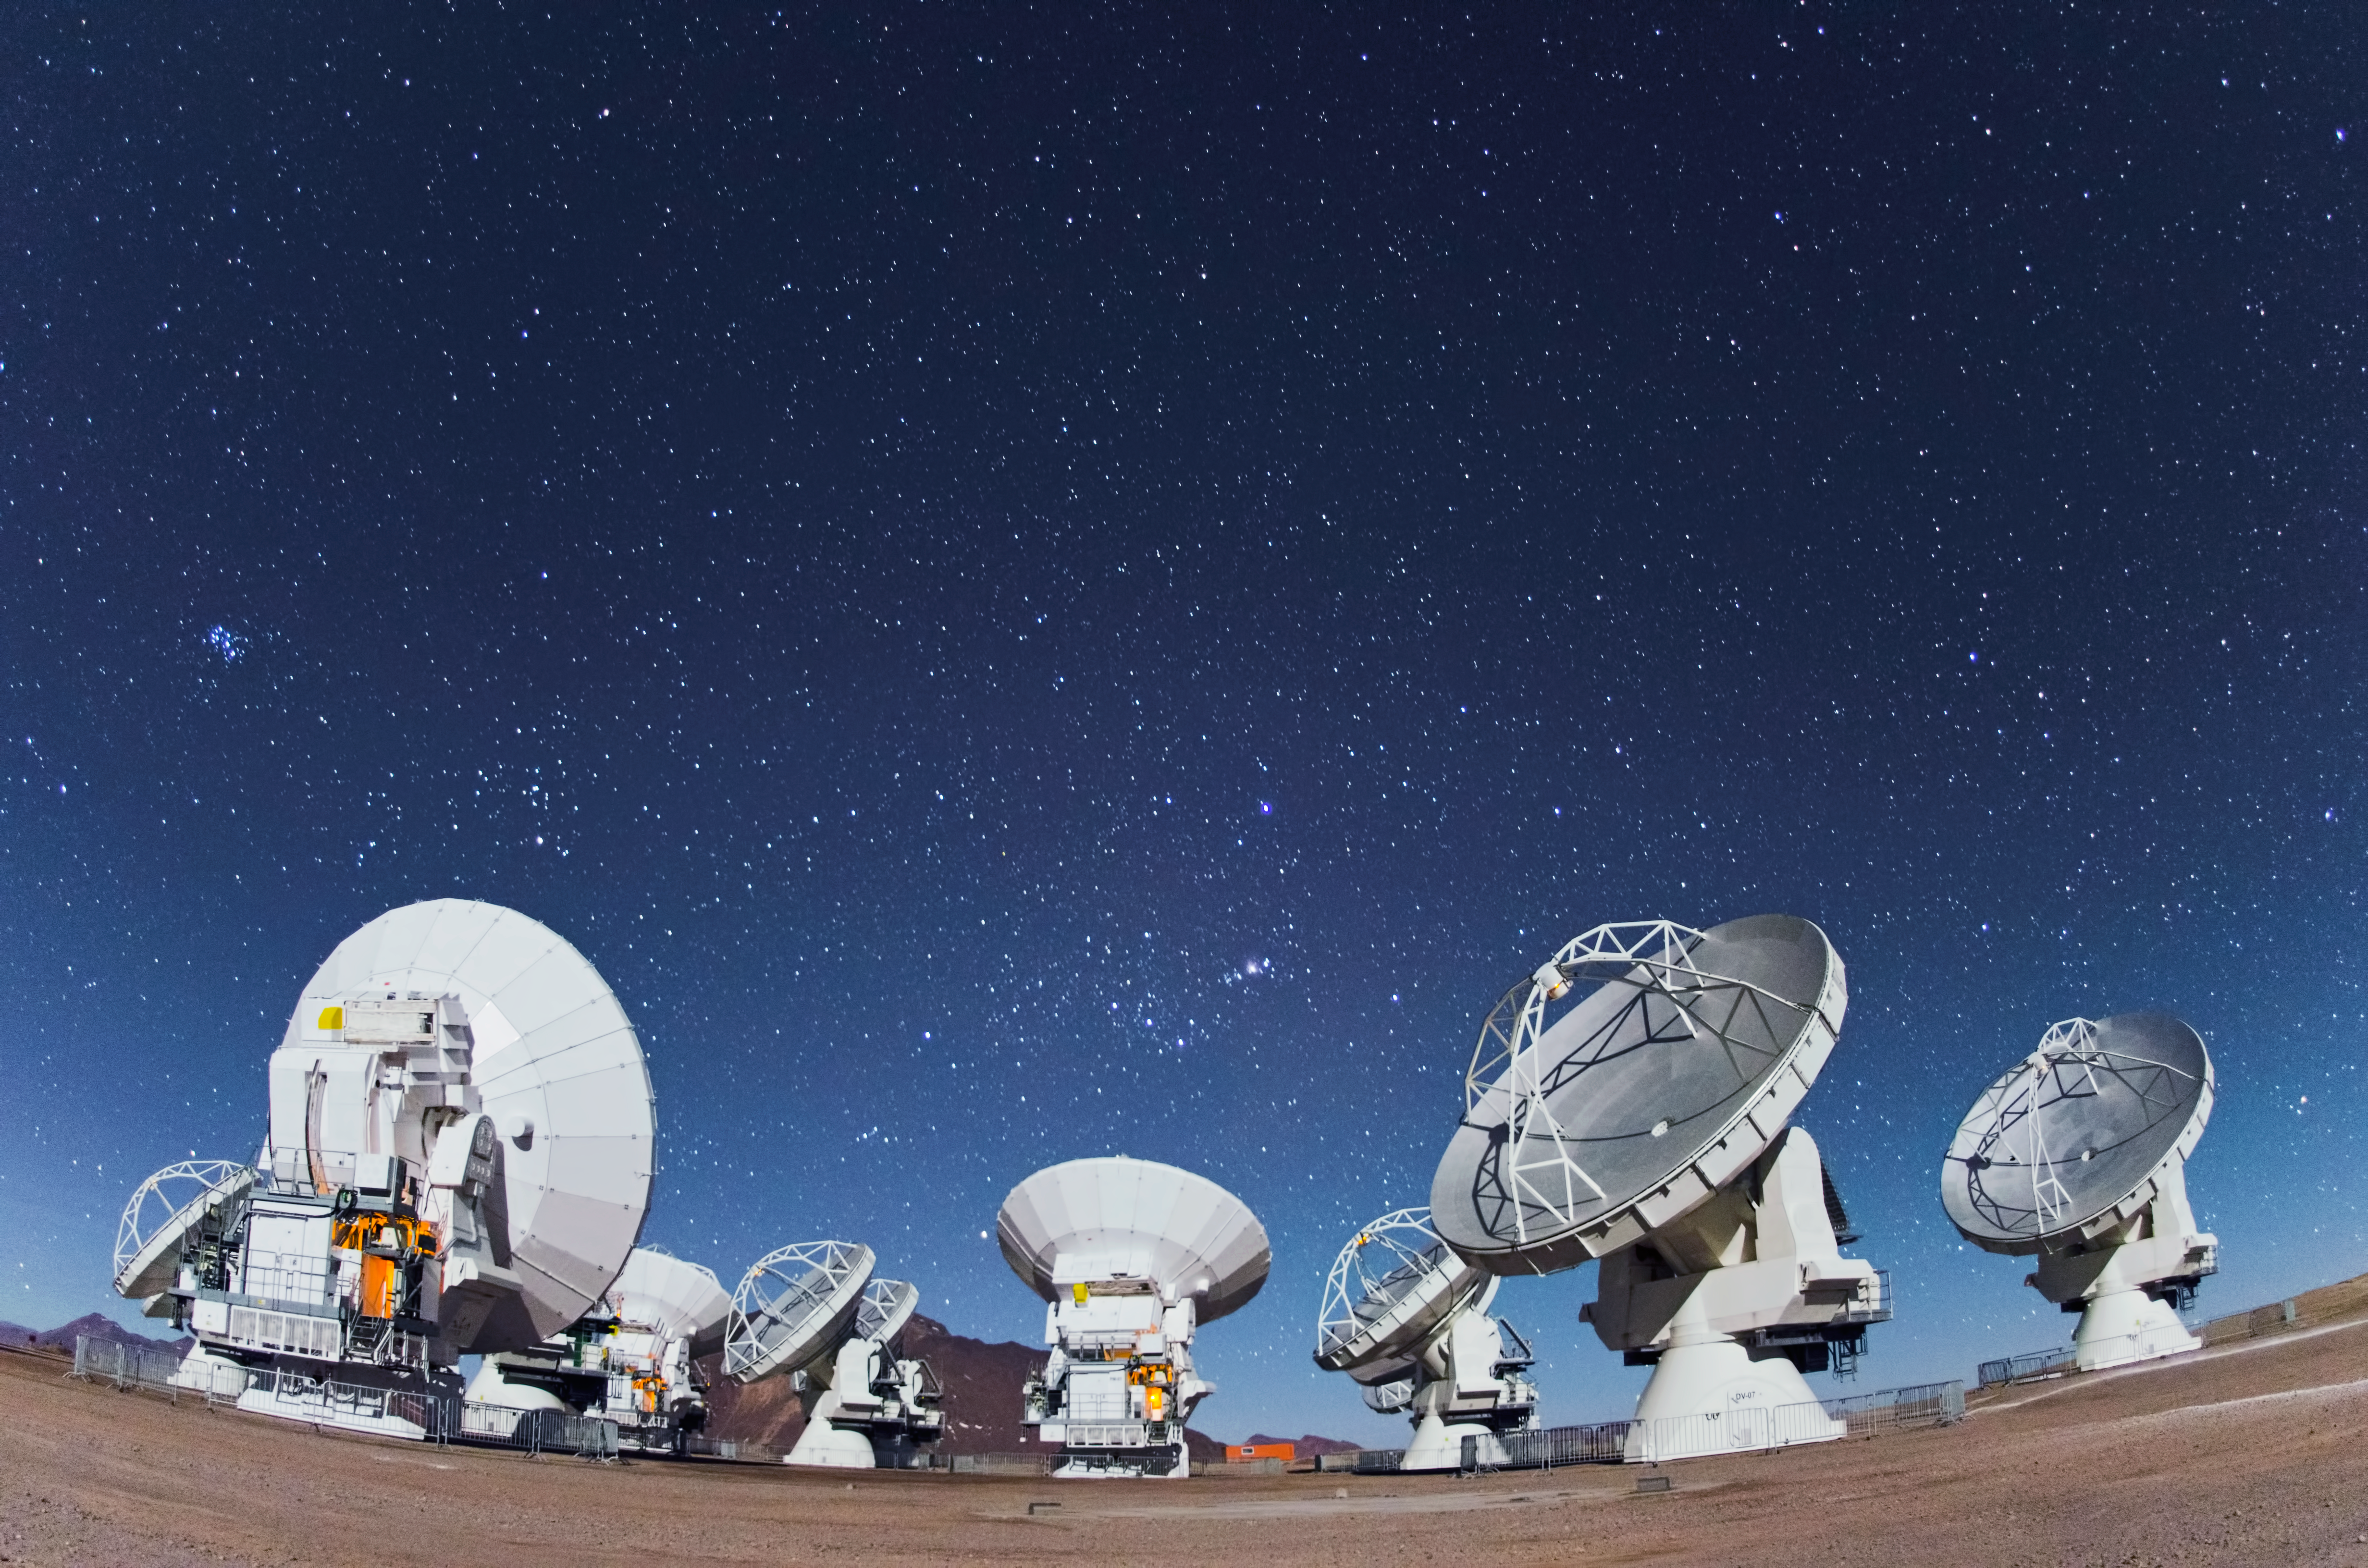

ALMA antennas

Eyes on the sky pointing here, there and everywhere. Together, these ALMA antennas are in operation at the 5000-metre-altitude Array Operations Site on the Chajnantor plateau in the Chilean Andes.

Credit: ESO